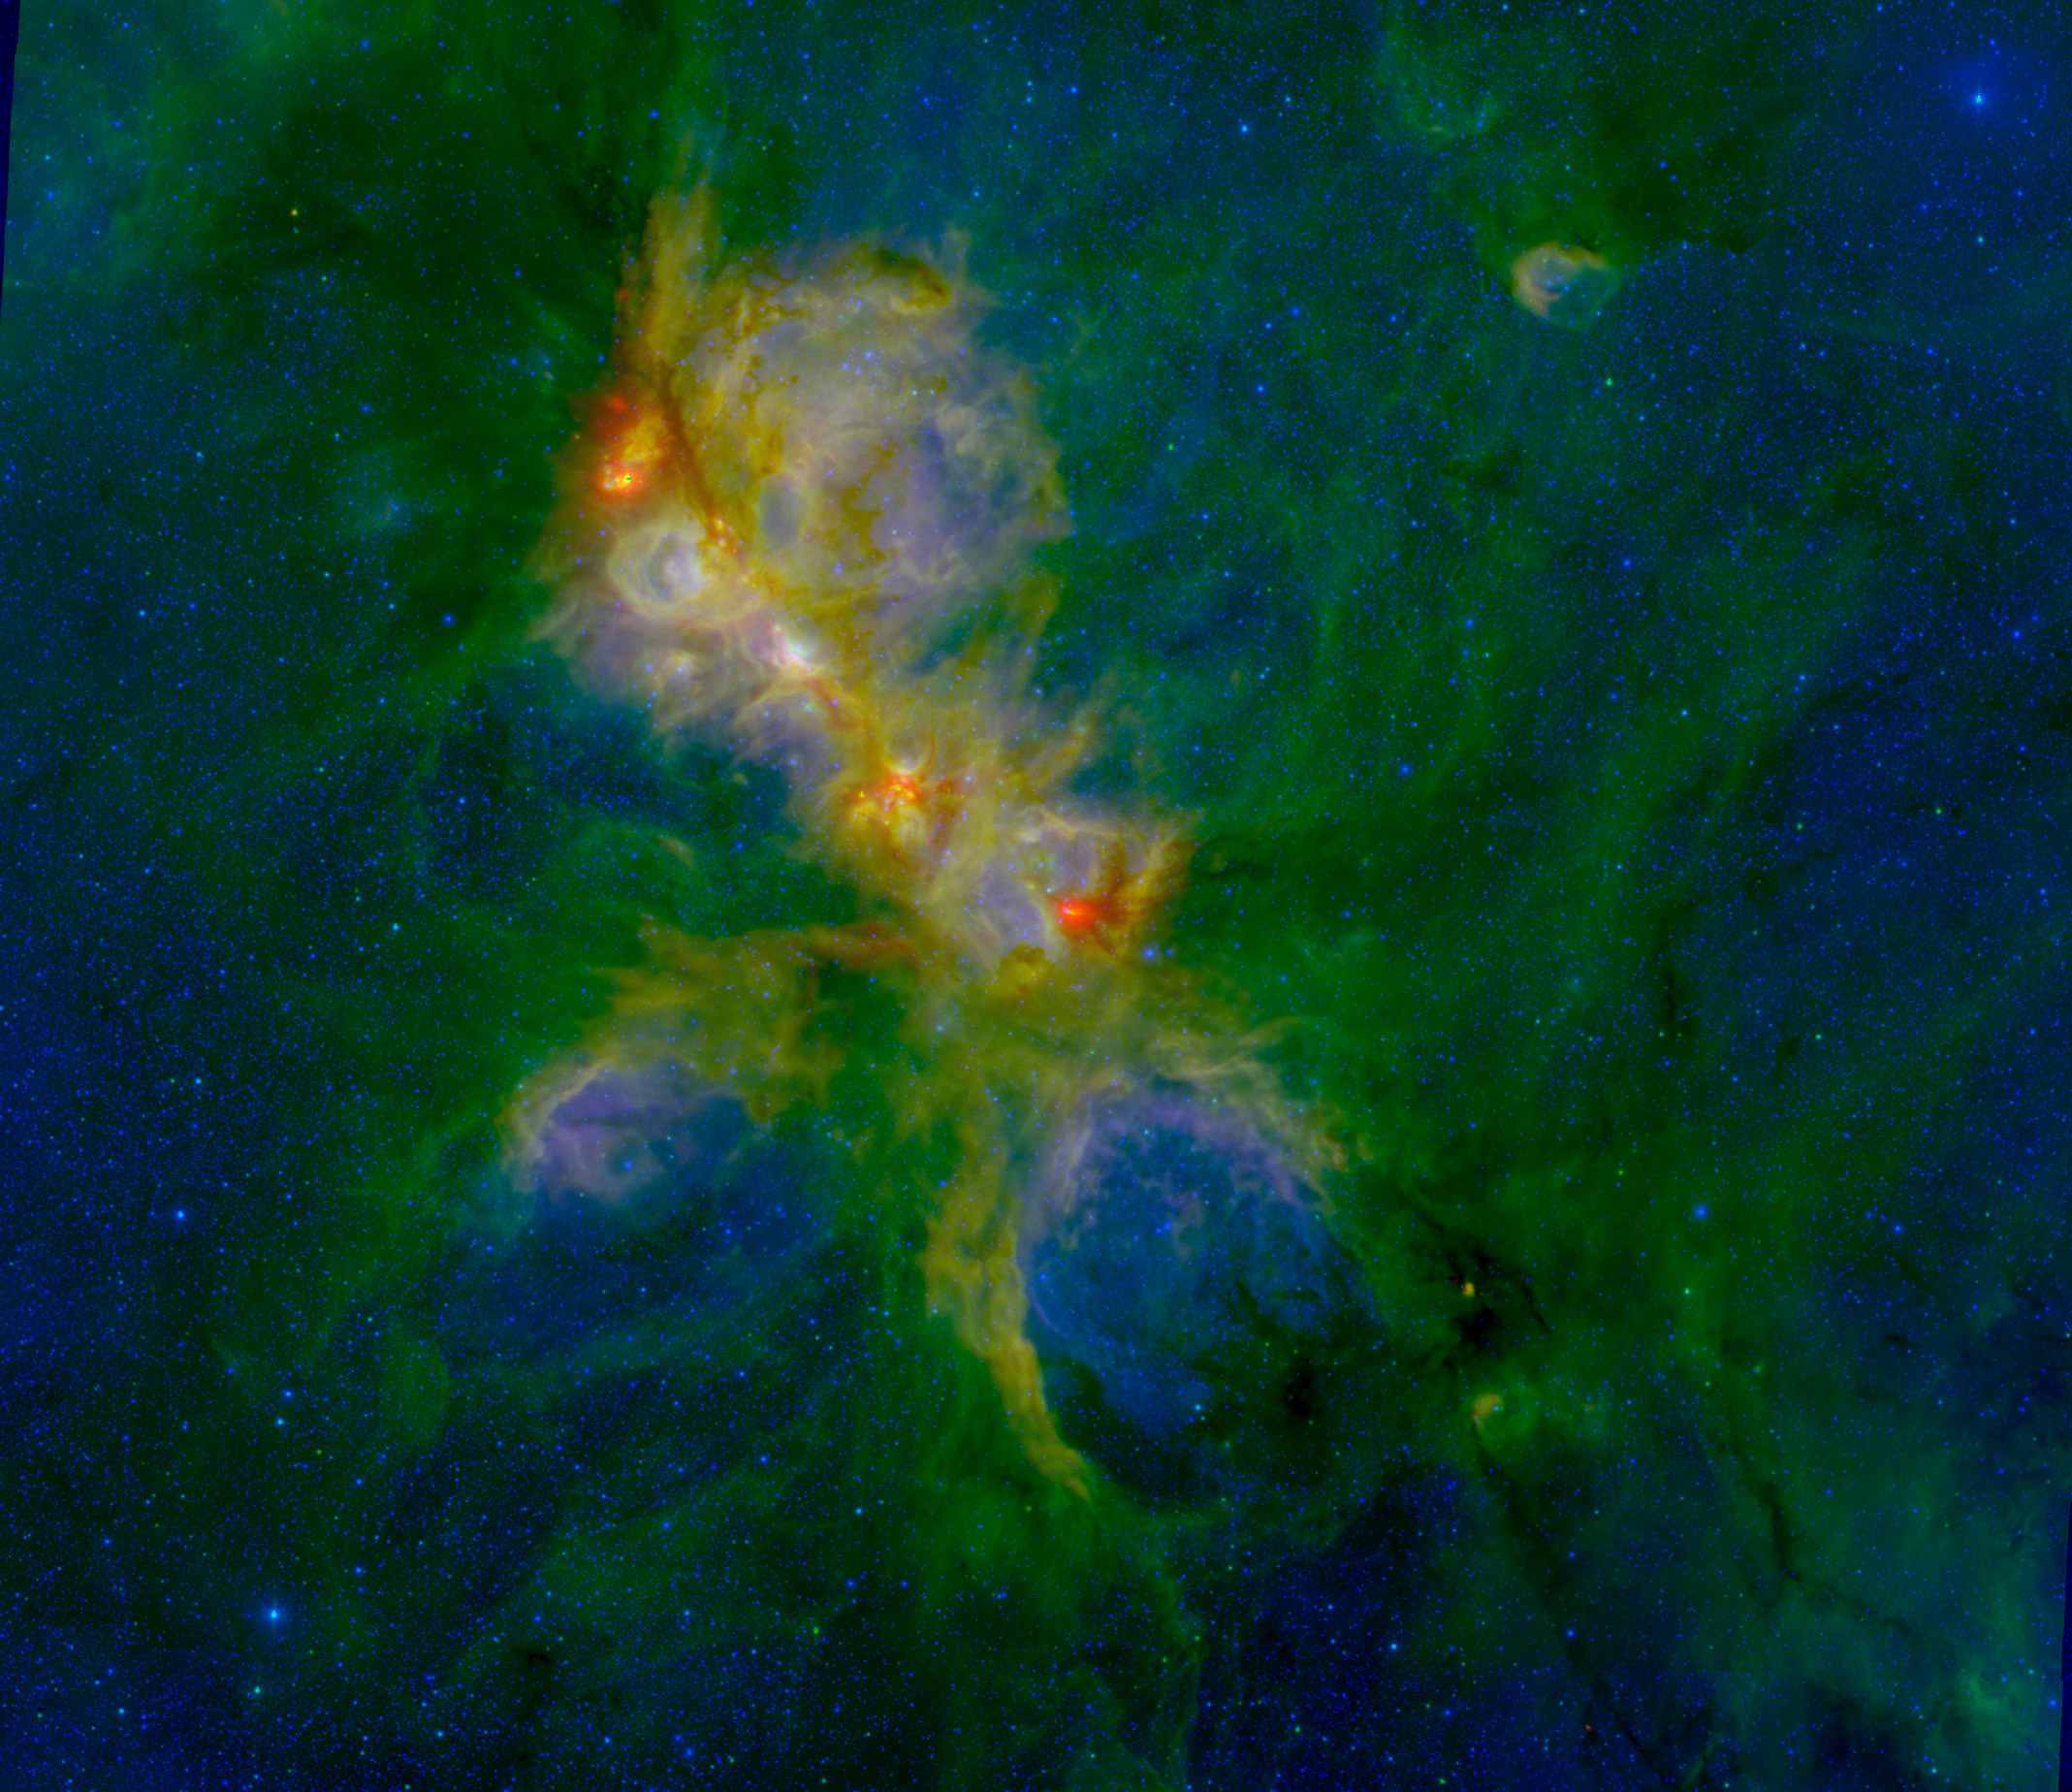

NGC 6334 - A Mini Starburst Region?

In this false-color image of NGC 6334, red represents the Herschel 70 micron IR image, green represents the IRAC 8 micron image and blue represents the NEWFIRM 1 micron J band. The region is about 70 light years wide.

Credit: S. Willis (CfA+ISU); ESA/Herschel; NASA/JPL-Caltech/ Spitzer; CTIO/NOAO/AURA/NSF.